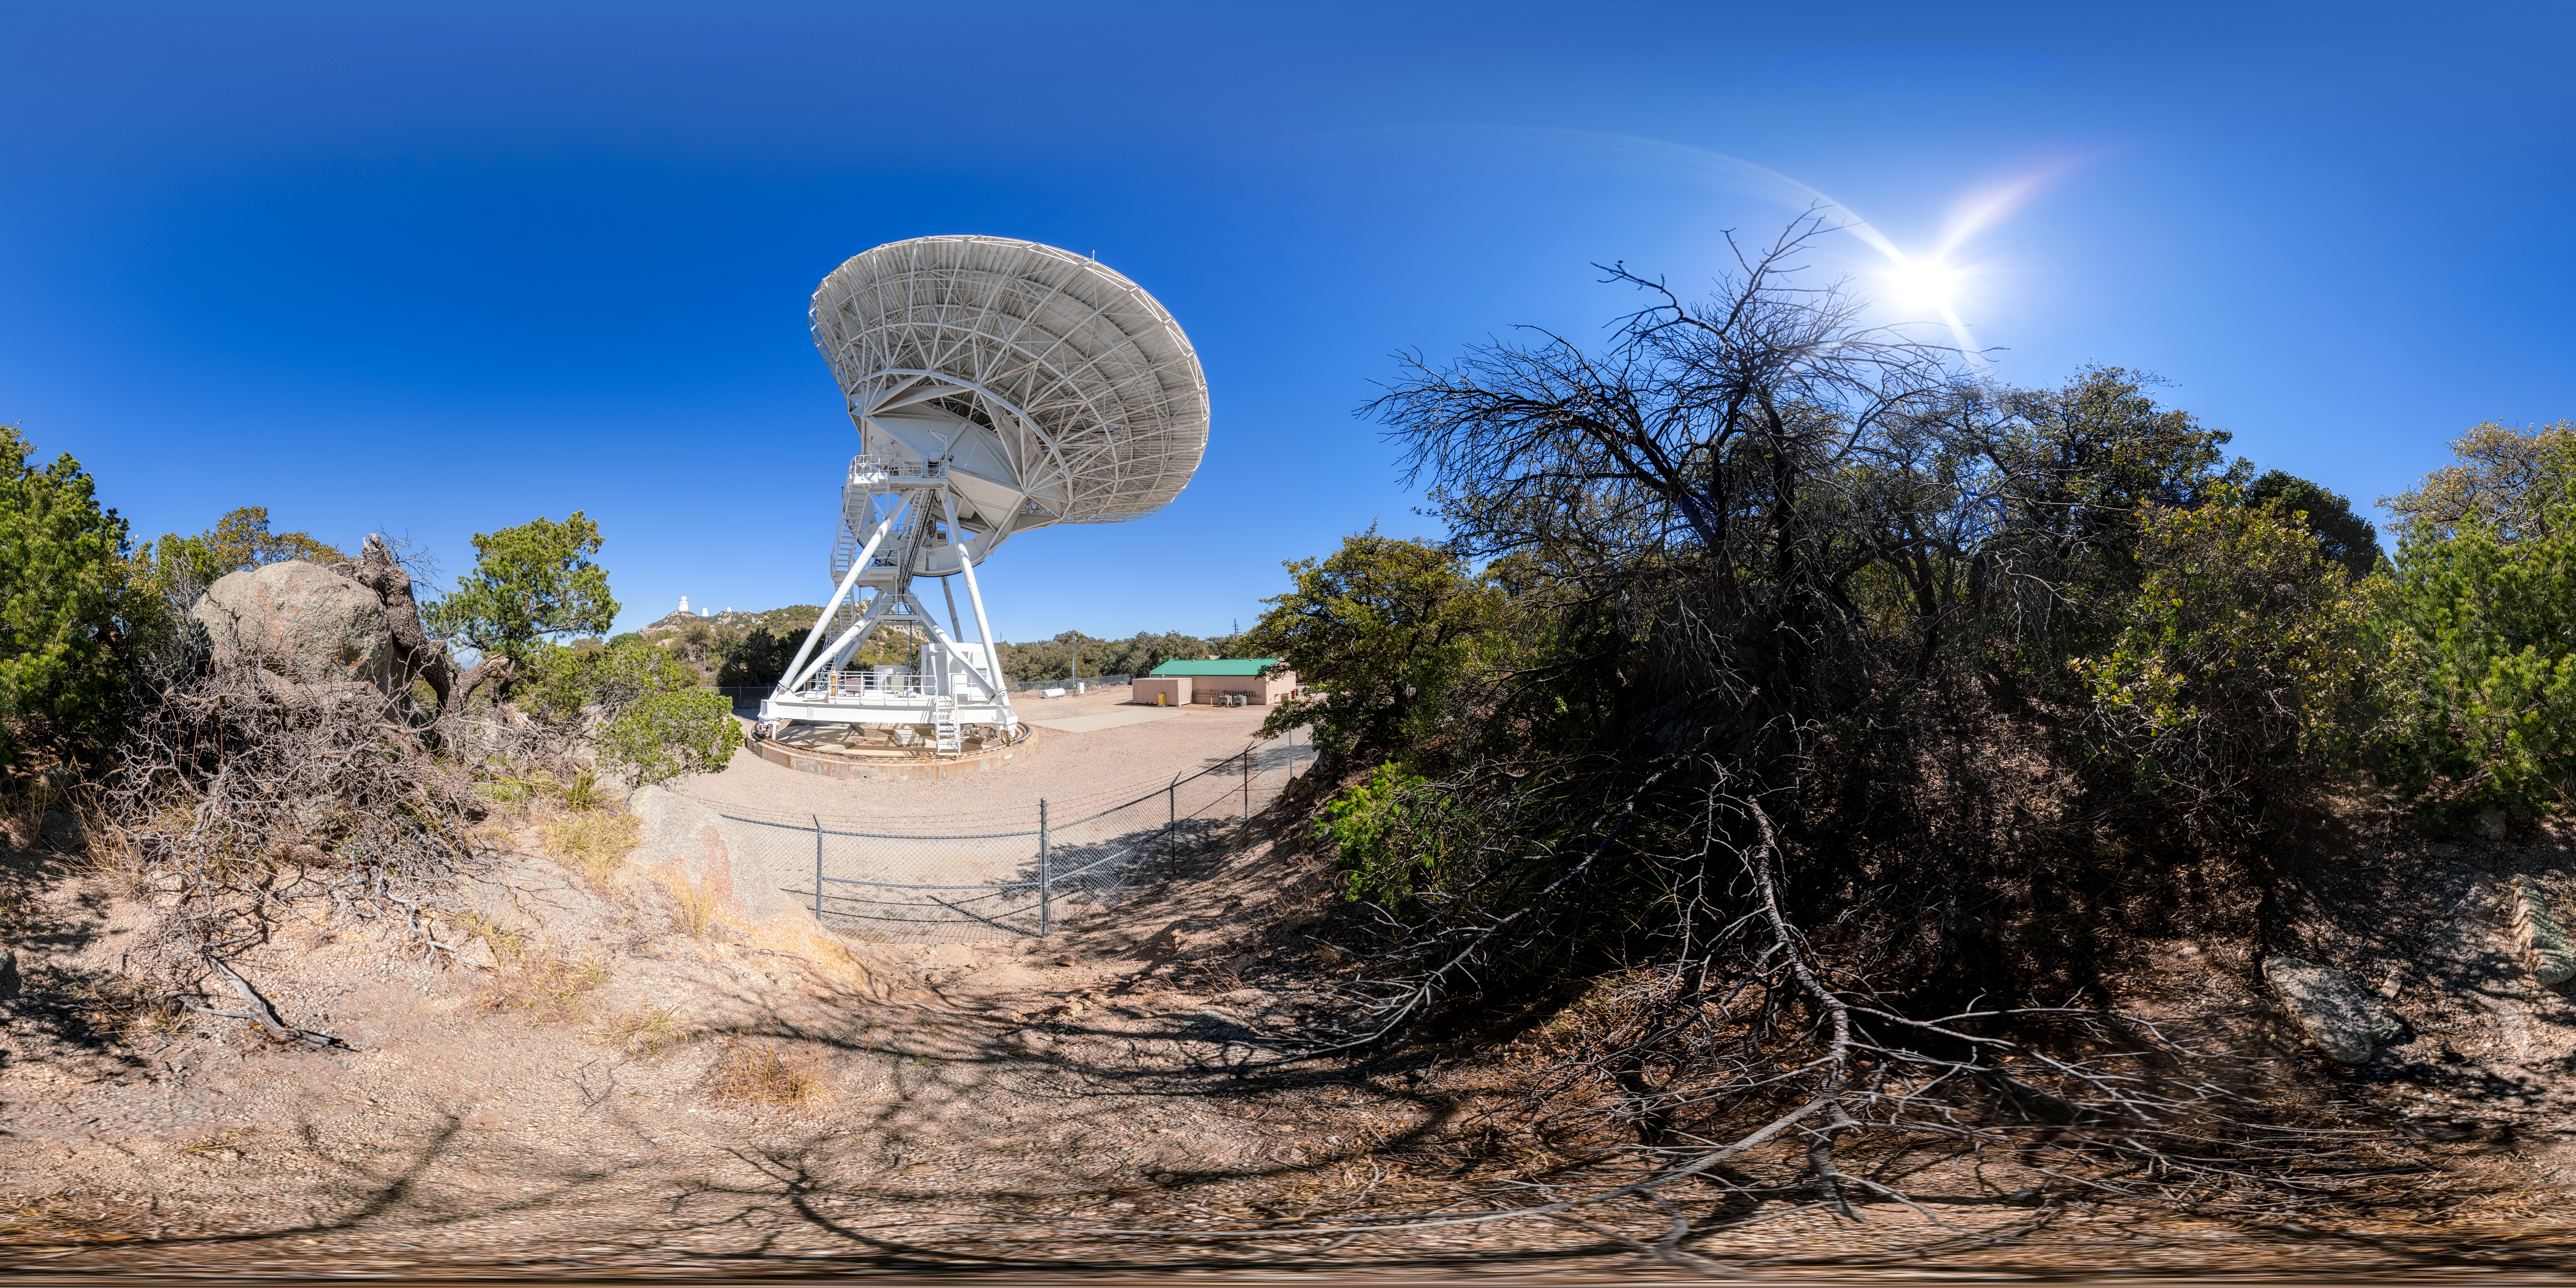

Very Long Baseline Array Dish 360 Panorama

A 360 panorama view of NRAO's Very Long Baseline Array (VLBA) Dish located at Kitt Peak National Observatory (KPNO), a Program of NSF NOIRLab. The array consists of 10 identical antennas, separated by distances from 200 kilometers to transcontinental 8600 kilometers (with the longest baseline between Maunakea, Hawai’i and St. Croix, Virgin Islands). The VLBA Dish is controlled remotely from the Science Operations Center in Socorro, New Mexico.

A fulldome version of this image can be found here.

Credit: KPNO/NOIRLab/NSF/AURA/P. Horálek